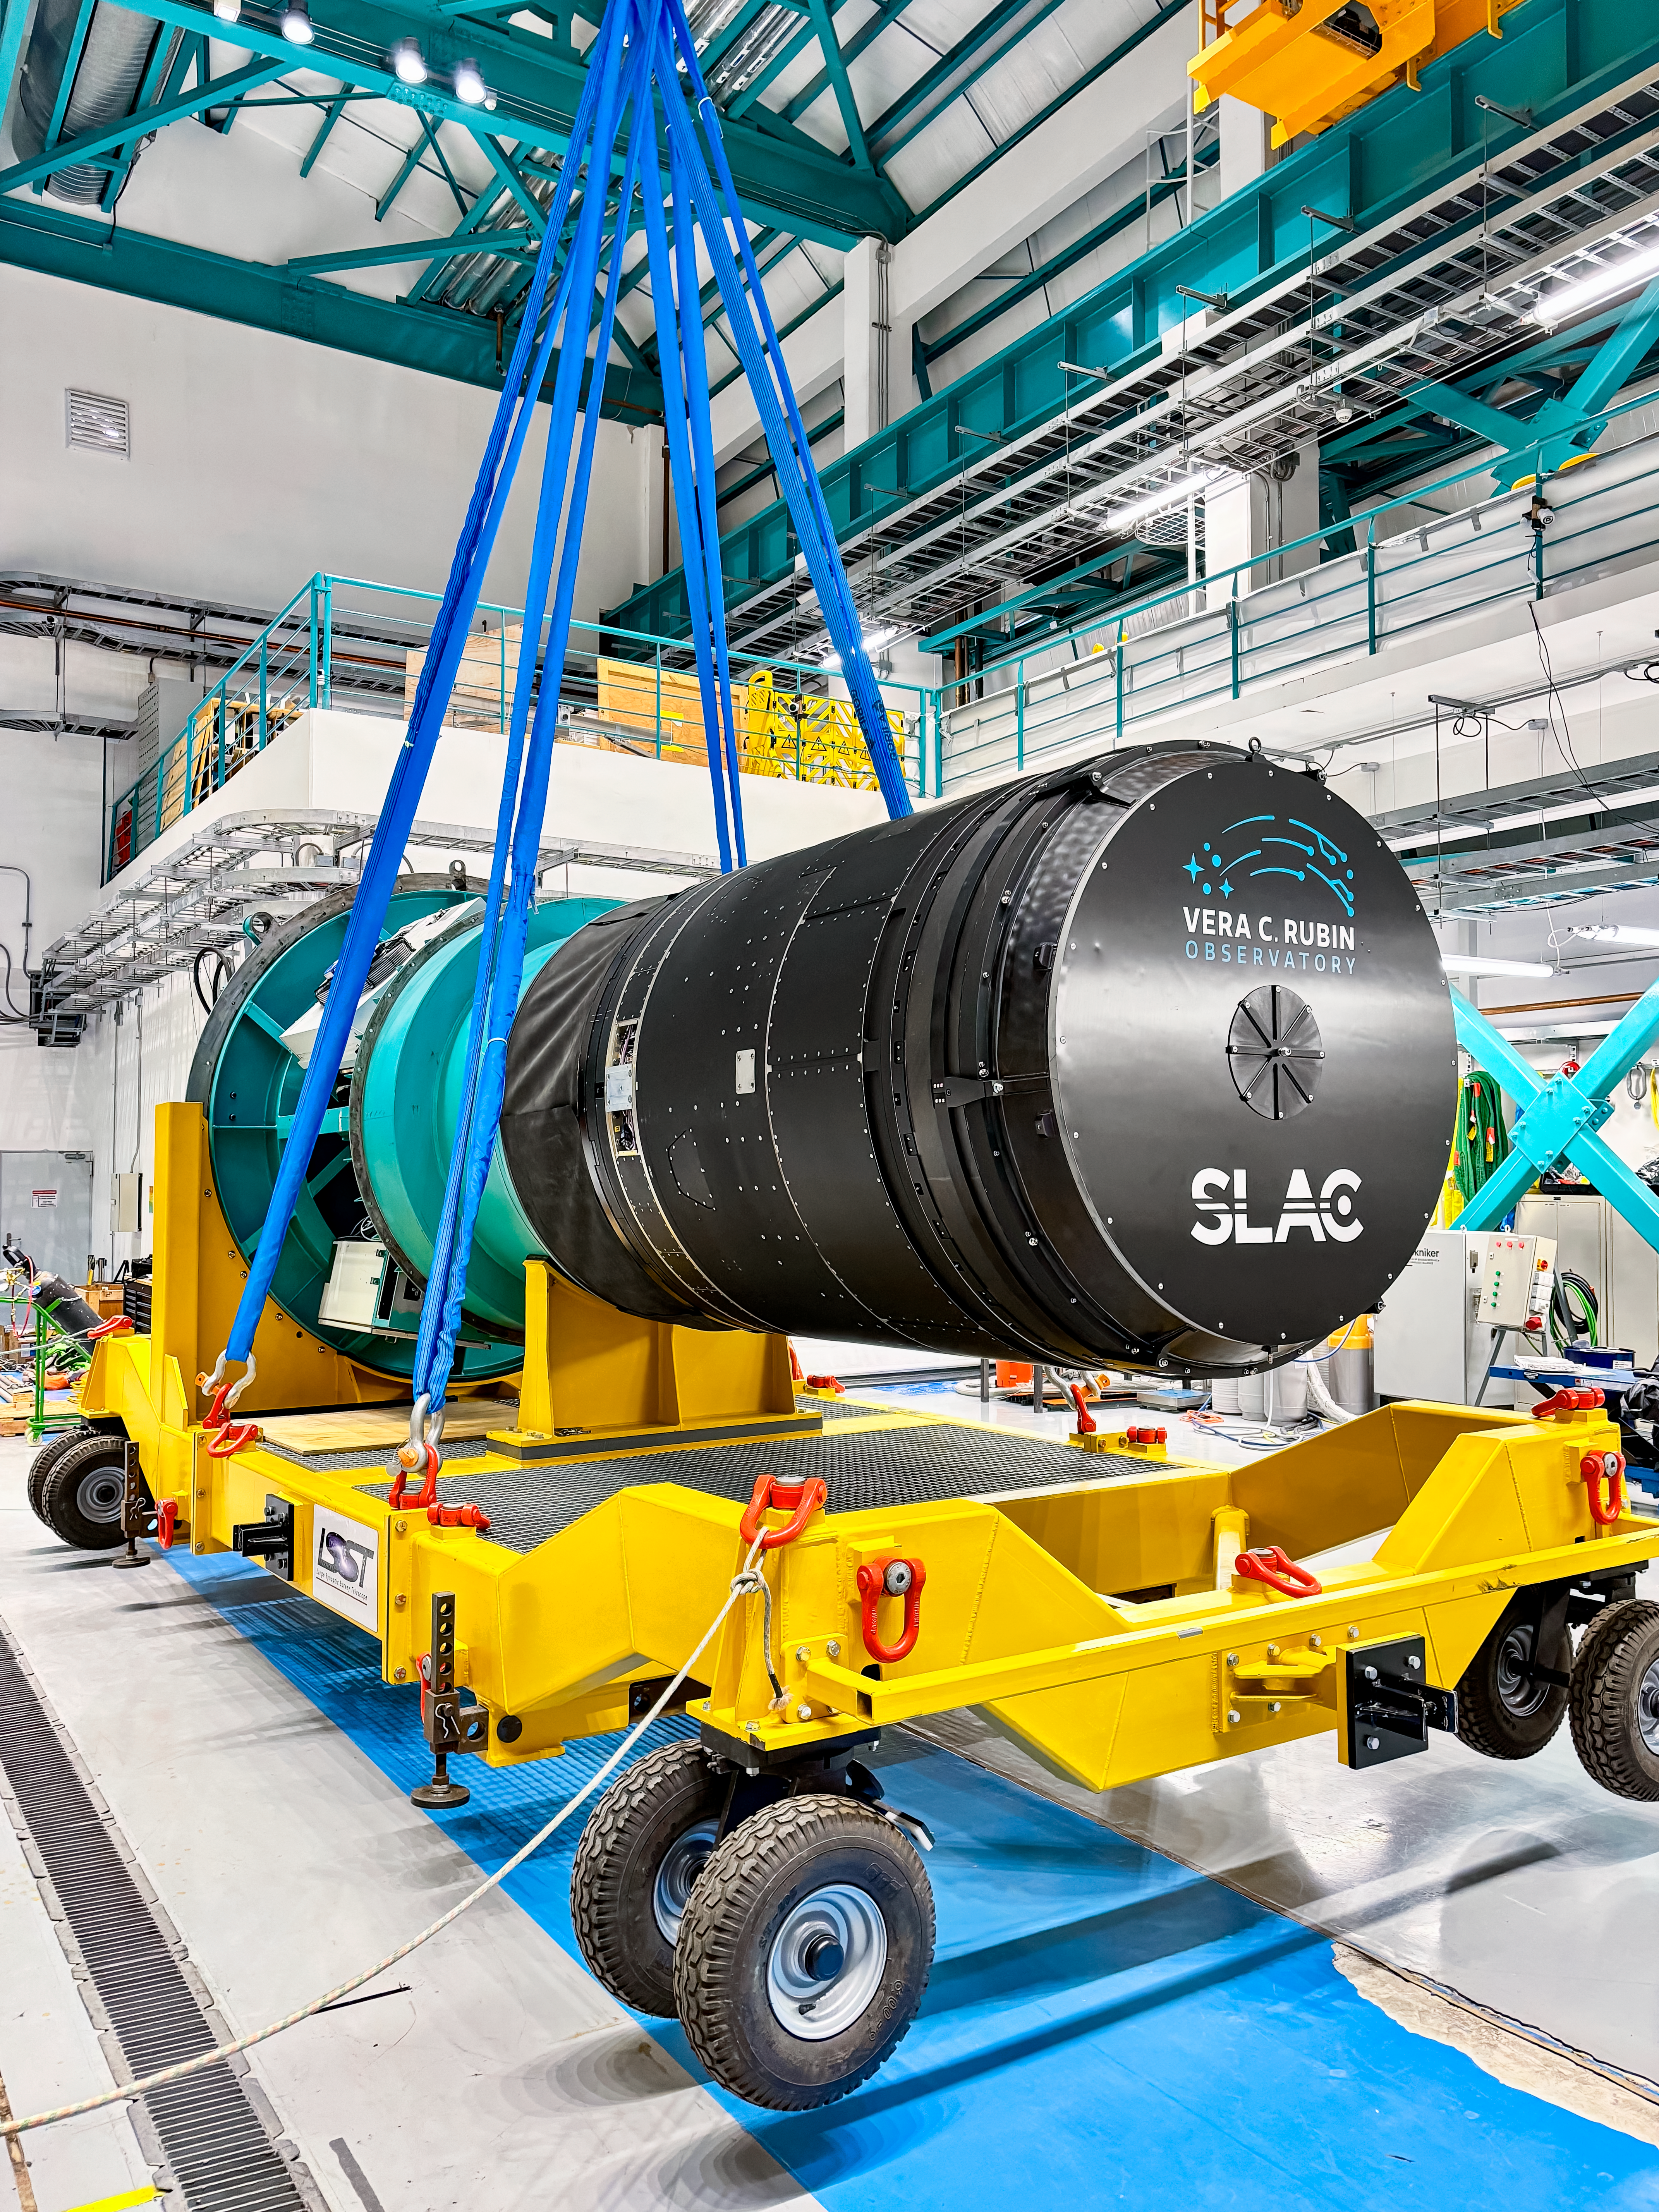

LSST Camera Installation

The LSST Camera being loaded onto a transport cart before installation on the Simonyi Survey Telescope at NSF–DOE Vera C. Rubin Observatory in March 2025.

Credit: RubinObs/NOIRLab/SLAC/NSF/DOE/AURA/T. Lange